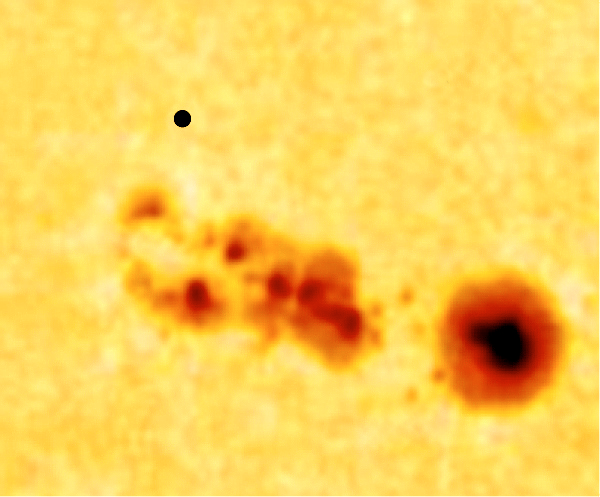

Mercury transit on May 7, 2003

The view through a large telescope may have offered scenes like this one, when the black disc of Mercury (above, left) passed near a group of sunspots on the solar surface. This picture is a montage that was created for a press release before the Mercury Transit that took place on May 7, 2003.

Credit: ESO